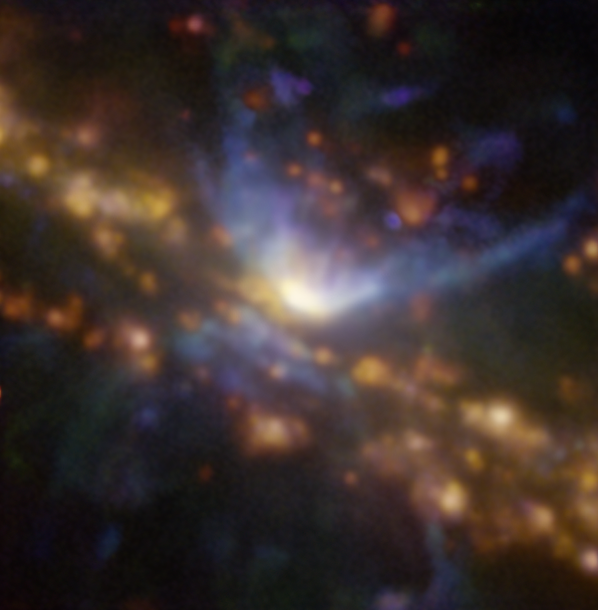

A black hole caught blowing a gust

Lurking about 70 million light years away from Earth in the constellation Grus, you will find the galaxy NGC 7582 — a spiral galaxy harbouring a supermassive black hole at its core. These images were captured as part of a study using the MUSE instrument on ESO’s Very Large Telescope (VLT) to uncover the effect of an active black hole on the formation of stars in the galaxy.

The galaxy contains an active galactic nucleus (AGN) — an extremely energetic central engine powered by the supermassive black hole gobbling up material in its immediate surroundings. Matter heats up in this process, launching huge amounts of energy and powerful winds into the surrounding area. But what effect does this have on the galaxy at large?

To find out, a recent study, led by Stéphanie Juneau from NSF's NOIRLab in the USA, looked at the distribution of different ionised elements in the galaxy. This image shows oxygen, nitrogen and hydrogen in blue, green and red respectively. The red glowing areas are regions of high star formation activity, whereas the dominant blue regions show the cone-shaped material flowing out of the AGN. Compare it with this image, which covers the same area, shows a more classical view of this galaxy, with dust lanes obscuring blue and orange starlight.

MUSE also allowed the team to map the motion of the stars and gas. They discovered that NGC 7582 may have a structure surrounding its central supermassive black hole that shields the rest of the galaxy from the harsh outflow of energy coming from the AGN, diverting it away from it in the form of an extremely powerful wind.

Alternative versions of this image

Side-by-side comparison
Interactive comparison
Video alternating between both images
Individual stellar image

Credit: ESO / Juneau et al.